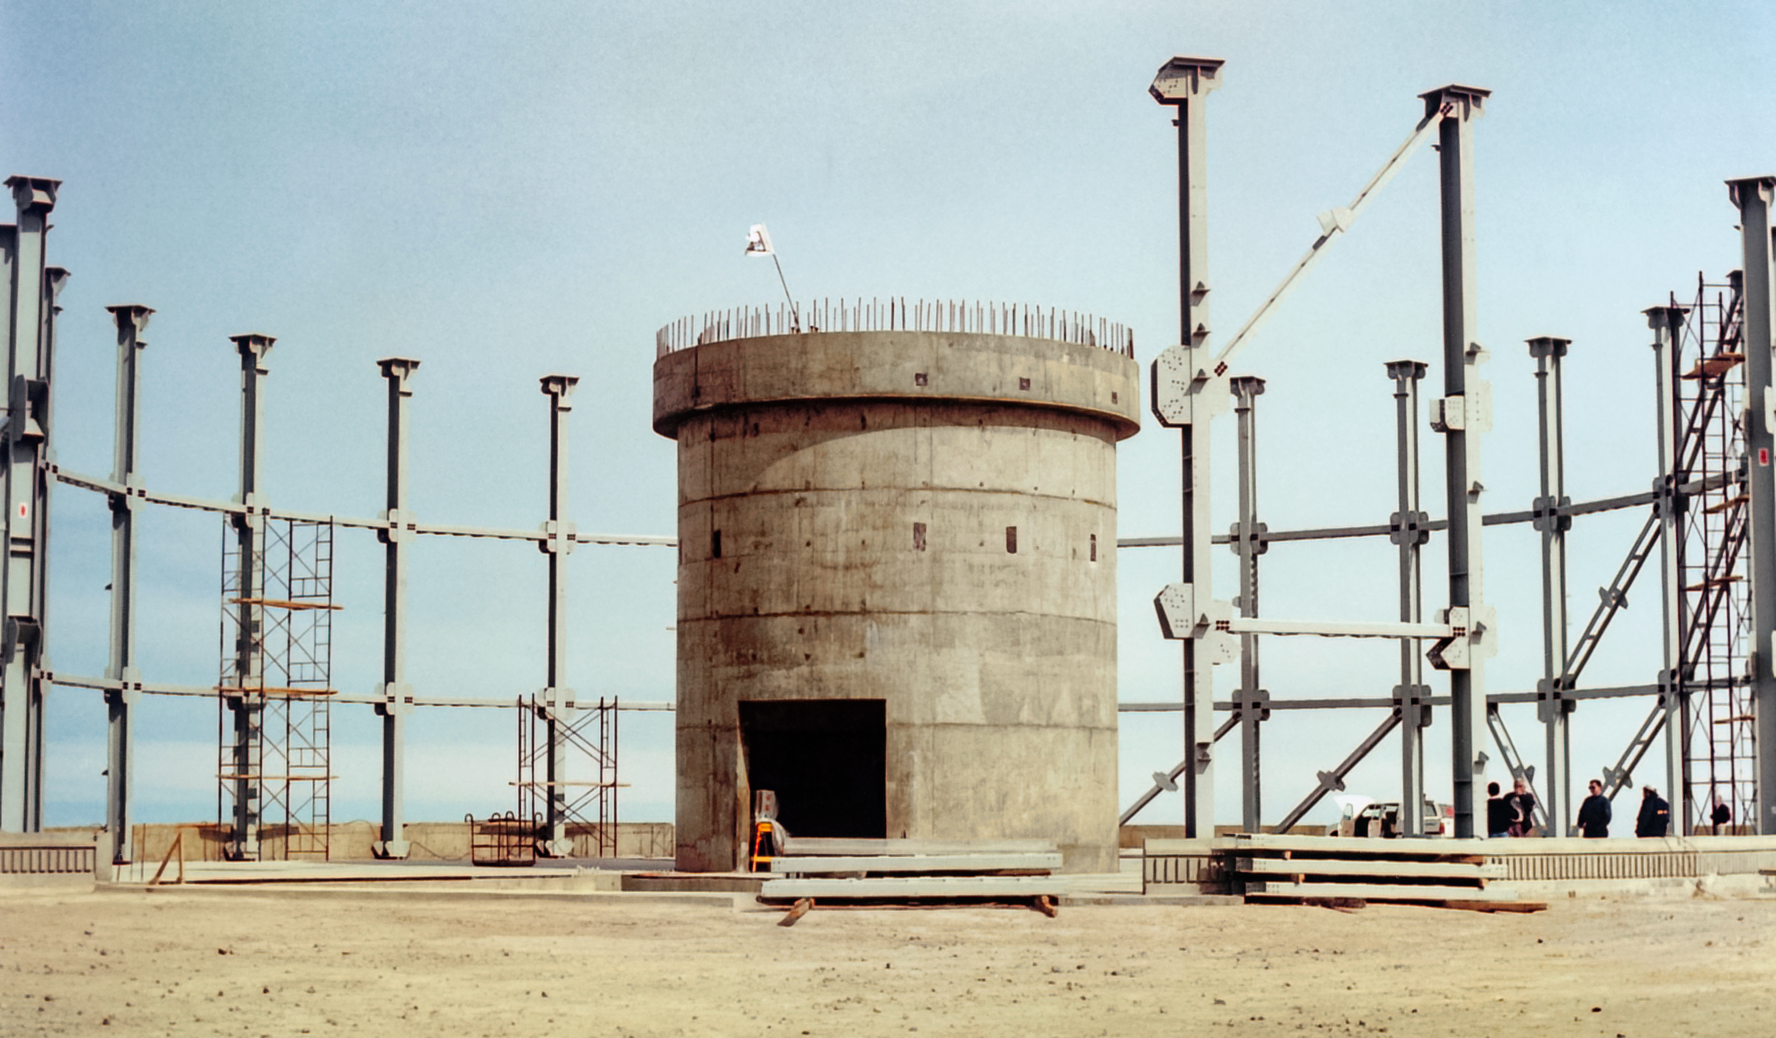

Gemini South Construction

Early construction of the Gemini South telescope in 1996 on Cerro Pachón.

Credit: International Gemini Observatory/NOIRLab/NSF/AURA